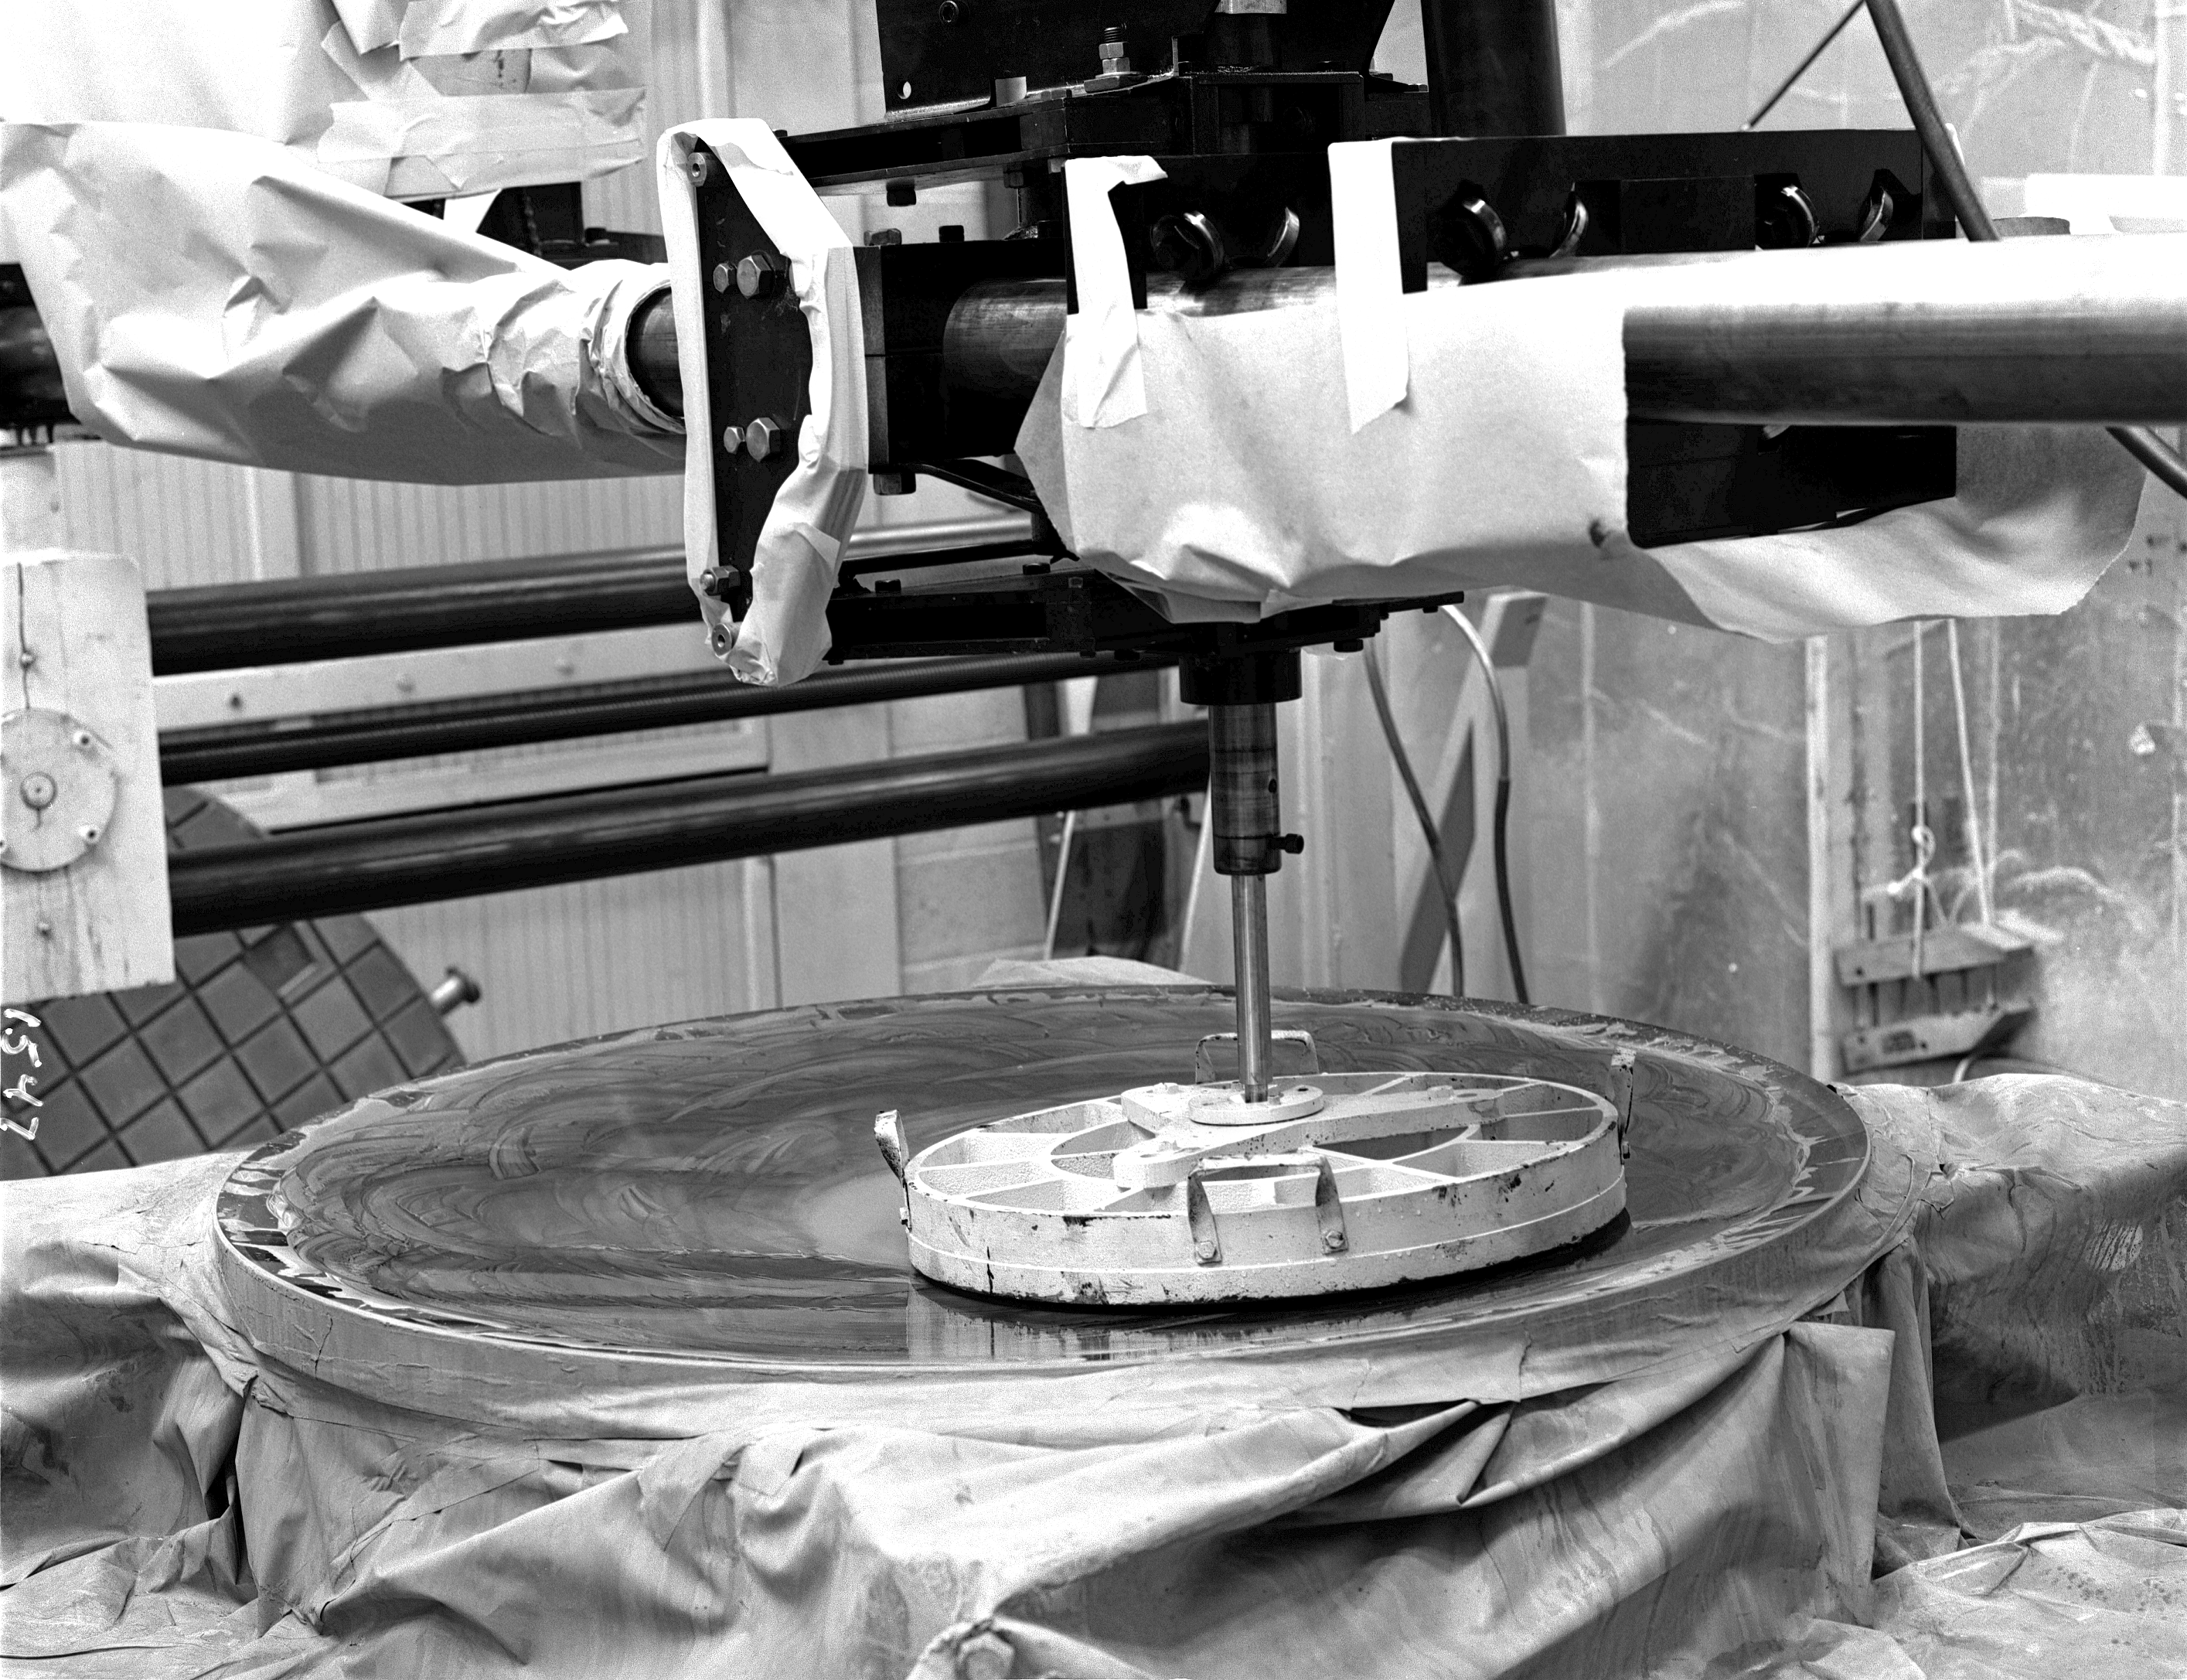

KPNO 1.3-meter primary mirror

Polishing of the 50-inch mirror in 1961. The 1.3-meter telescope was closed in 1995 for budgetary reasons and was refurbished in 2001 by a university consortium.

Credit: NOIRLab/NSF/AURA